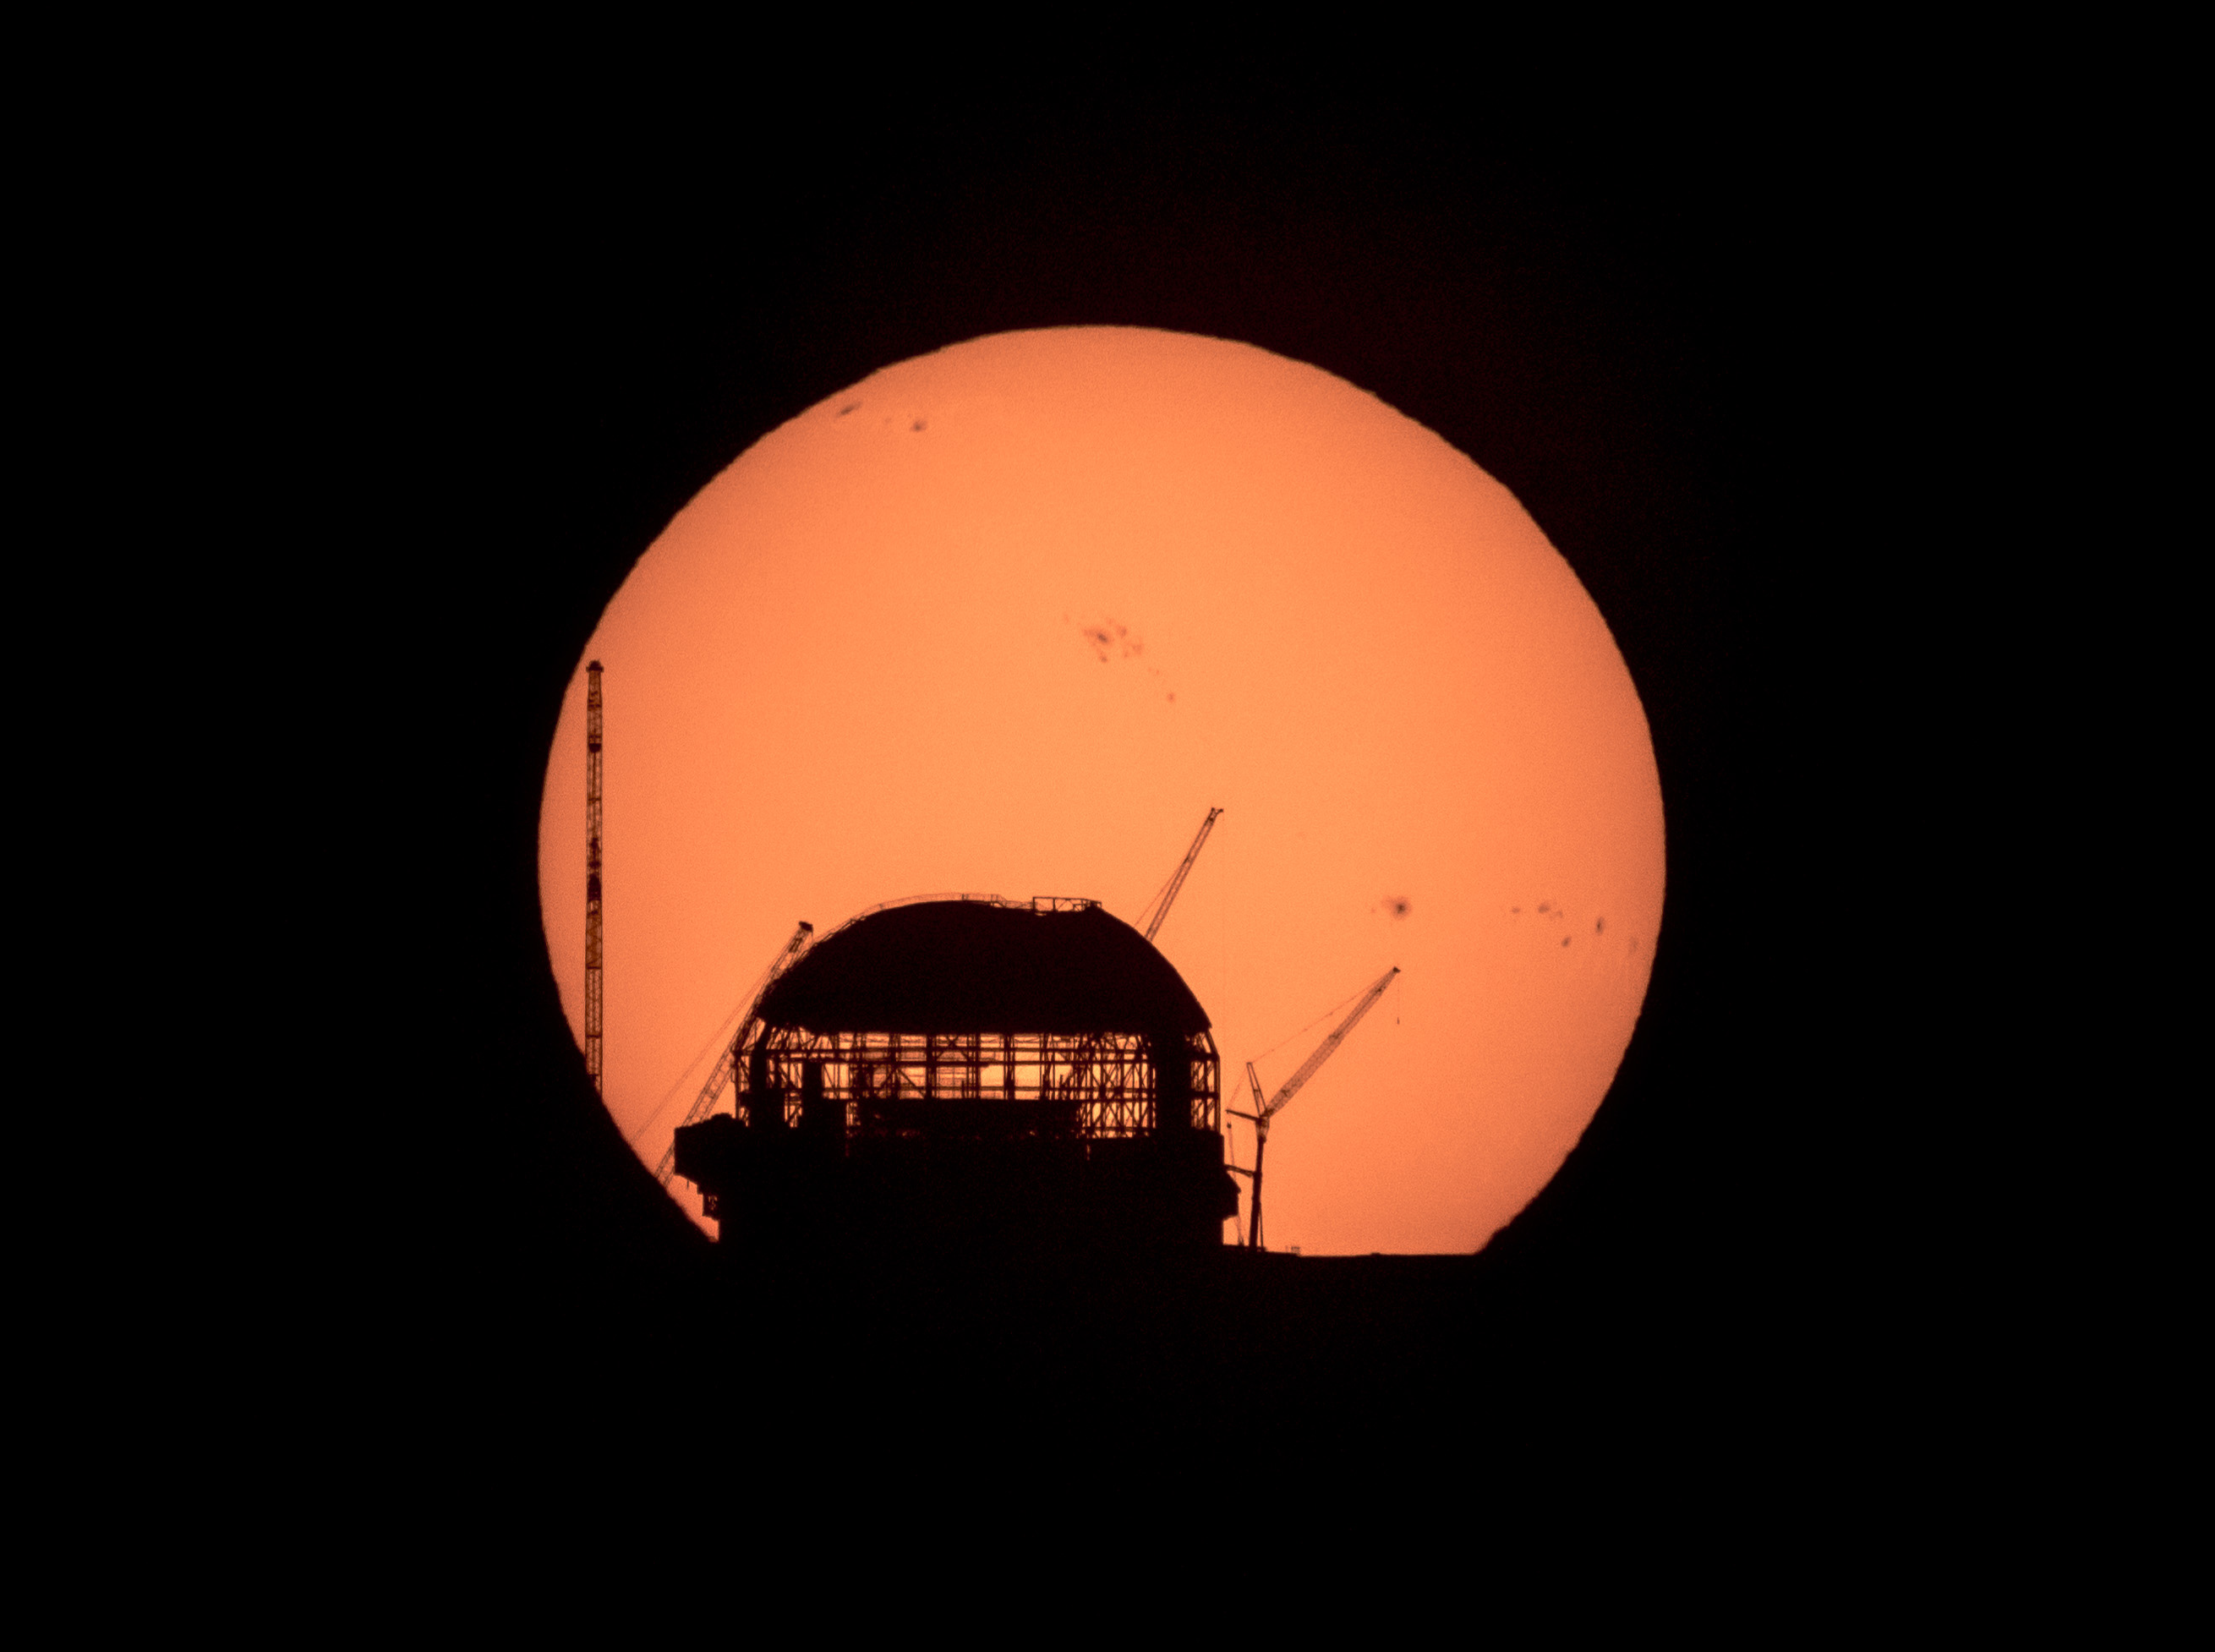

Growing every day

Just like the Sun, ESO’s Extremely Large Telescope (ELT) is rising in Cerro Armazones, Chile. With this Picture of the Week, you have the chance to enjoy a spectacular sunrise over the largest optical telescope in the world.

See the dark spots on the Sun’s surface? In these huge areas, easily the size of a planet, the temperature is lower than on the rest of the Sun’s surface. They can last anywhere from a few days to a few months. The amount of sunspots depends on solar activity, increasing and decreasing in a cycle of around 11 years. A peak is expected in 2025.

Here, the Sun is lighting up the ELT construction site, almost like a shadow theatre. The steel dome, in which the telescope will be encased to protect it from the harsh desert weather, is steadily taking shape. Compare this view with the snapshot taken last year and you’ll see just how much progress has been made on the cladding of the dome. Once it’s finished, more than 600 giant pieces of thermally insulated aluminium will be covering the structure. And it’s not just its size that is impressive: the upper part of this colossal construction can rotate 360 degrees!

While you can’t see it here, the structure that will hold the ELT’s 39-m mirror is also taking shape at a steadfast pace, as is the mirror itself. The ELT is set to open its gigantic eye for the first time later this decade, and scientists are in for some revolutionary discoveries. We can’t wait!

Credit: Häußler/ESO